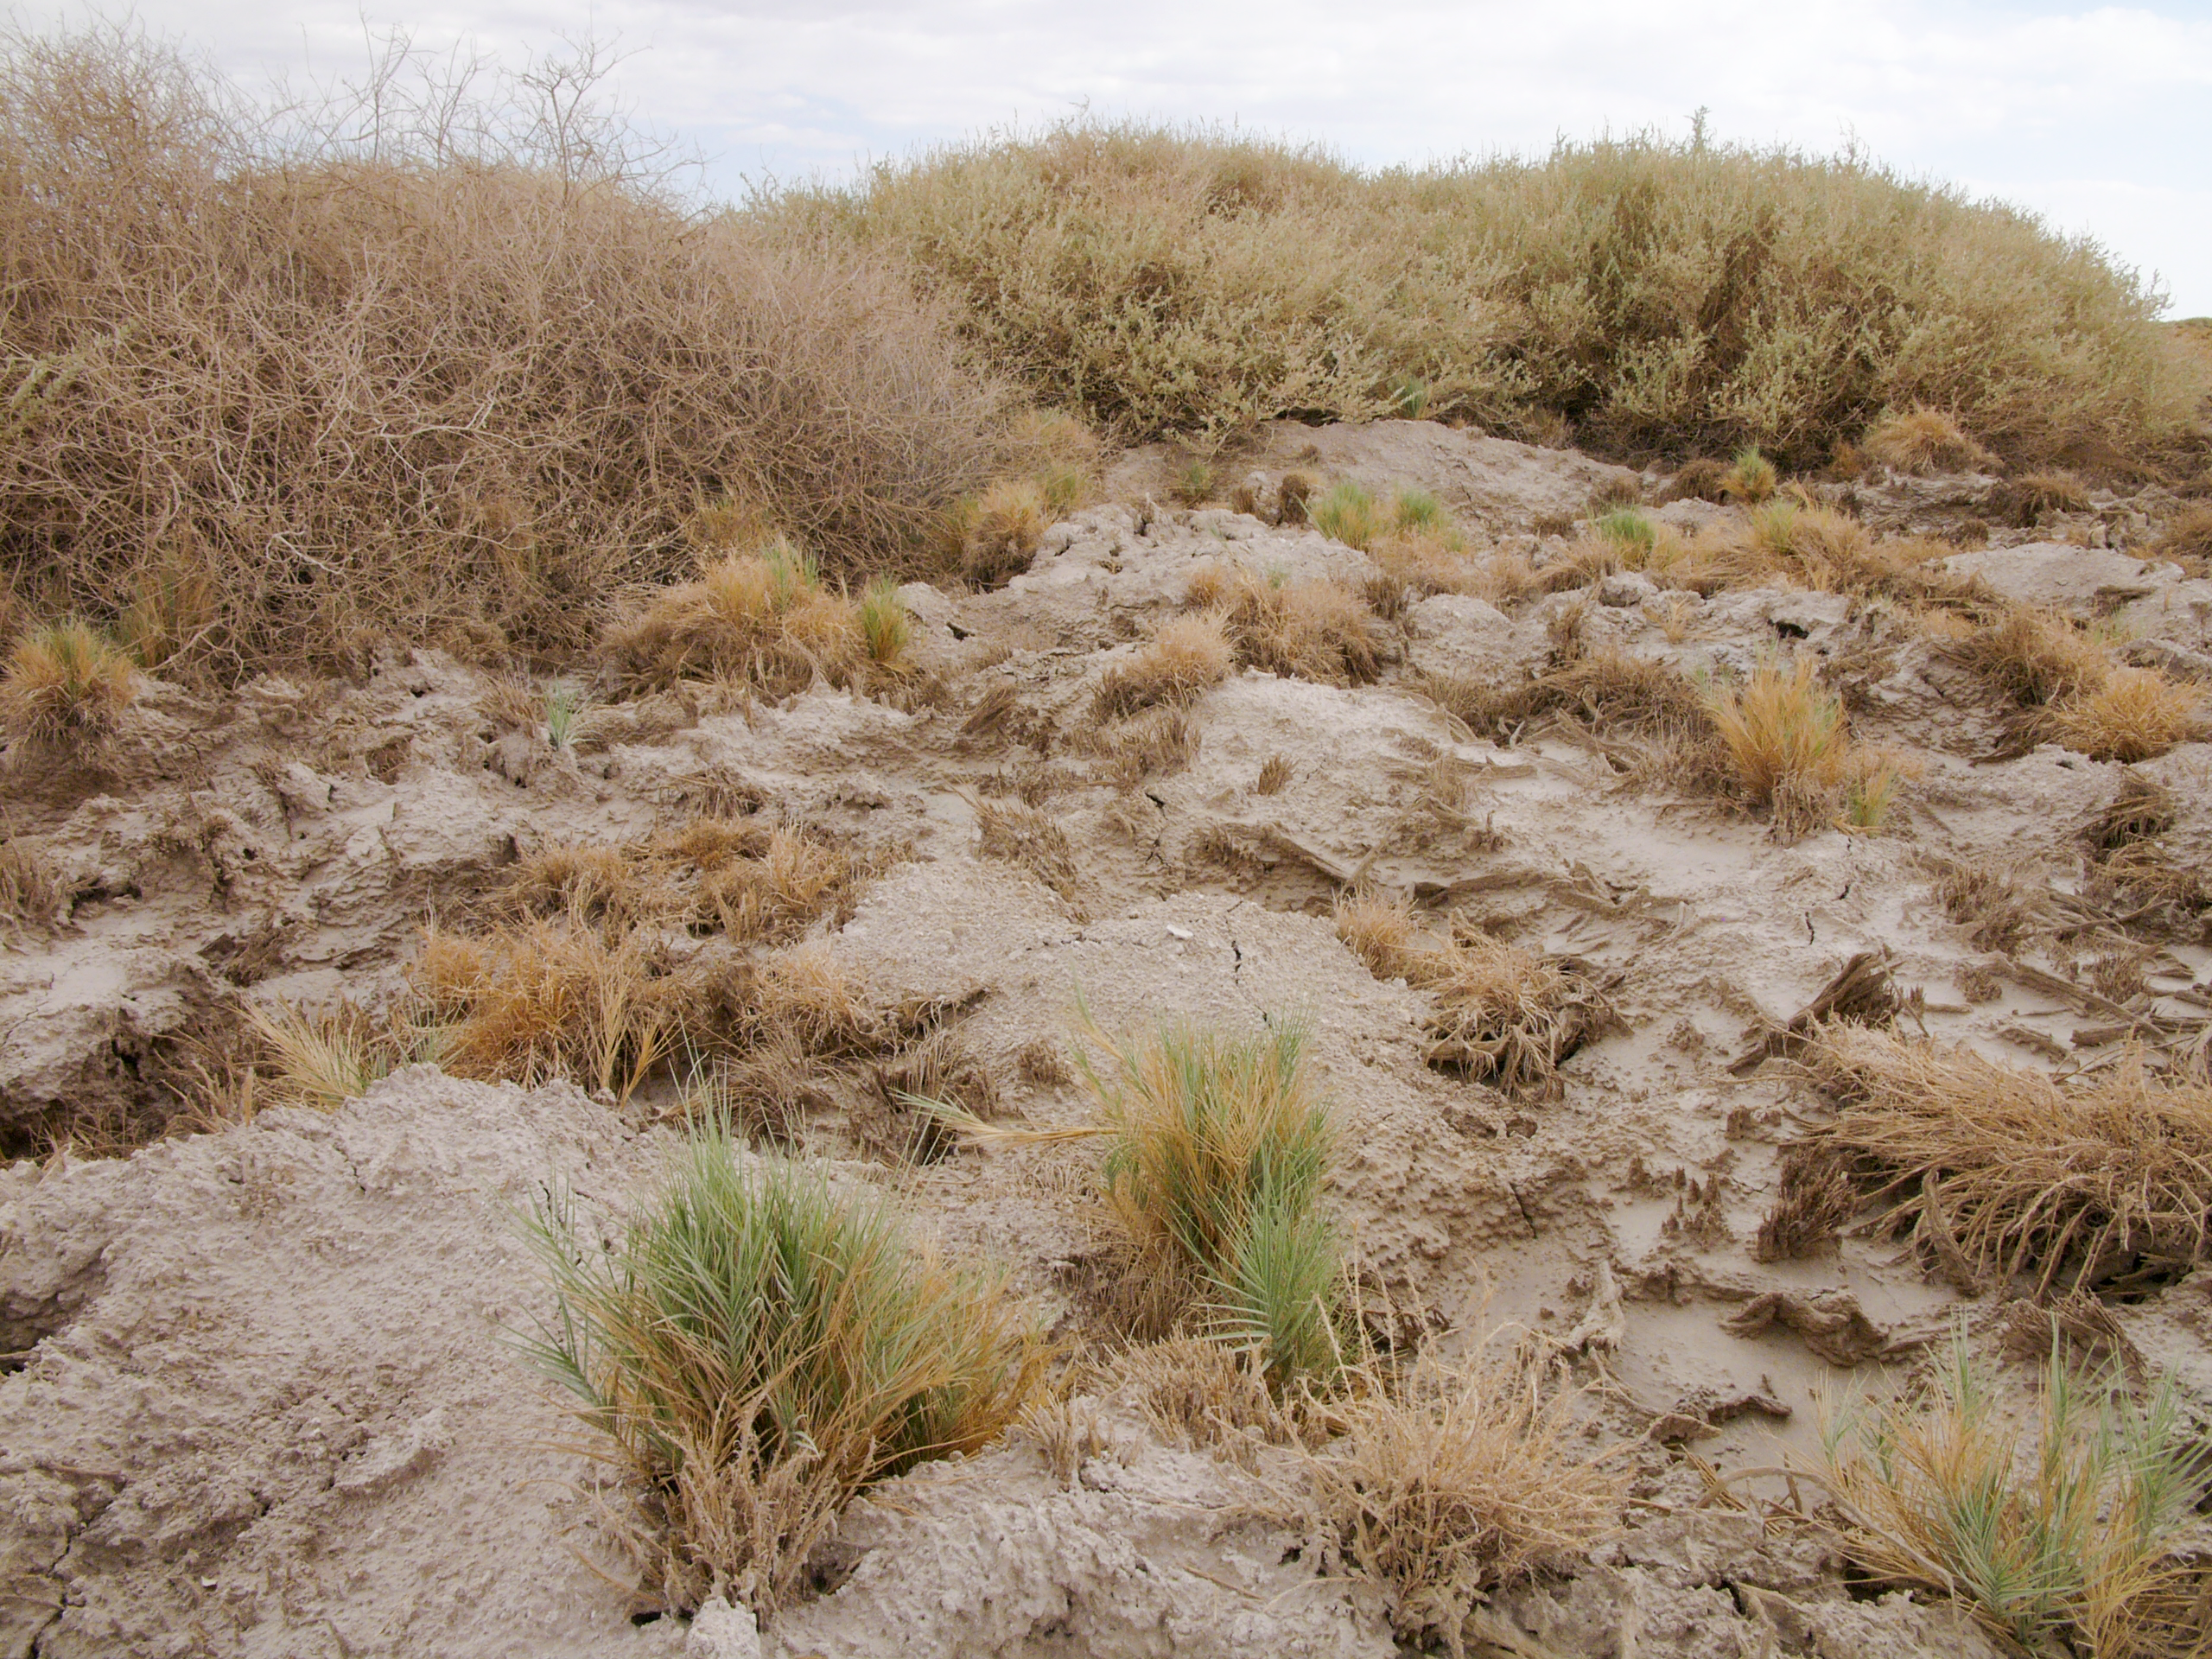

Atacama flora

A hint of life in the Chilean desert. These plants are typical of the natural environment around the ALMA site. This picture was obtained in August 2004.

Credit: ESO